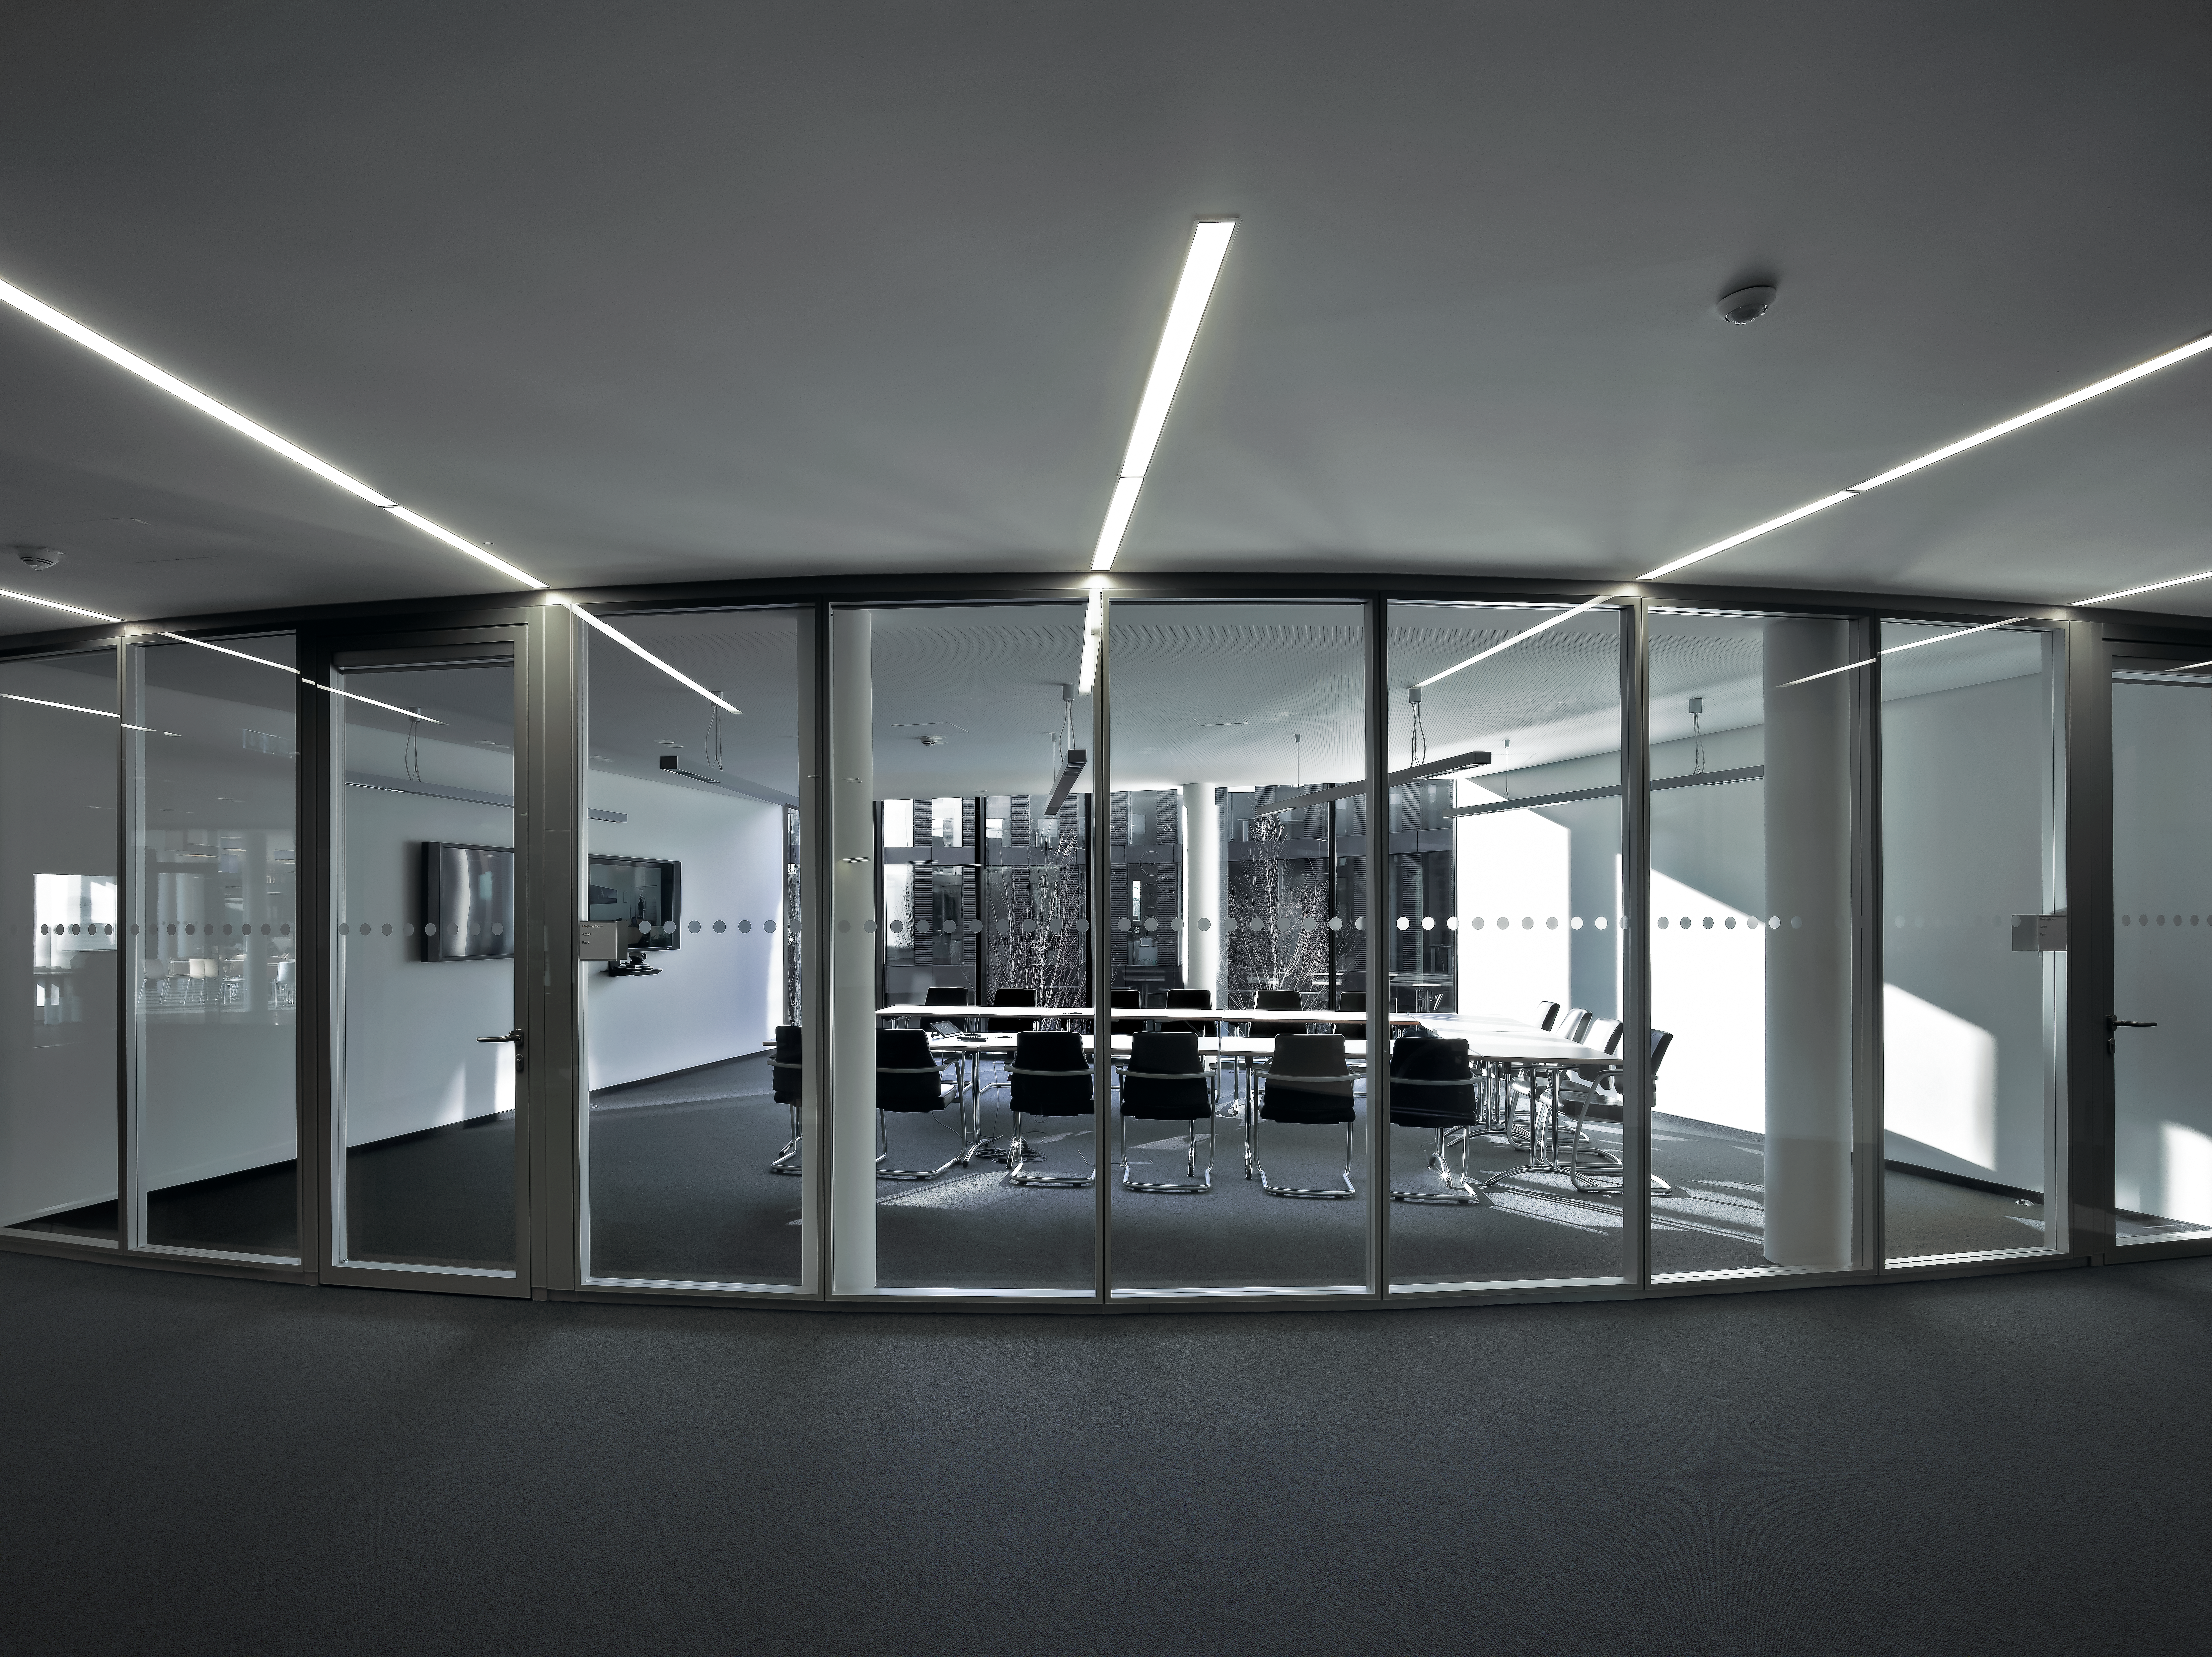

New conference rooms

Several new conference rooms have also been added to the new building of the ESO Headquarters in Garching, Germany. They either allow a direct view from the hallway through their large glass wall, or can be separated by light shades.

Credit: Roland Halbe/ESO